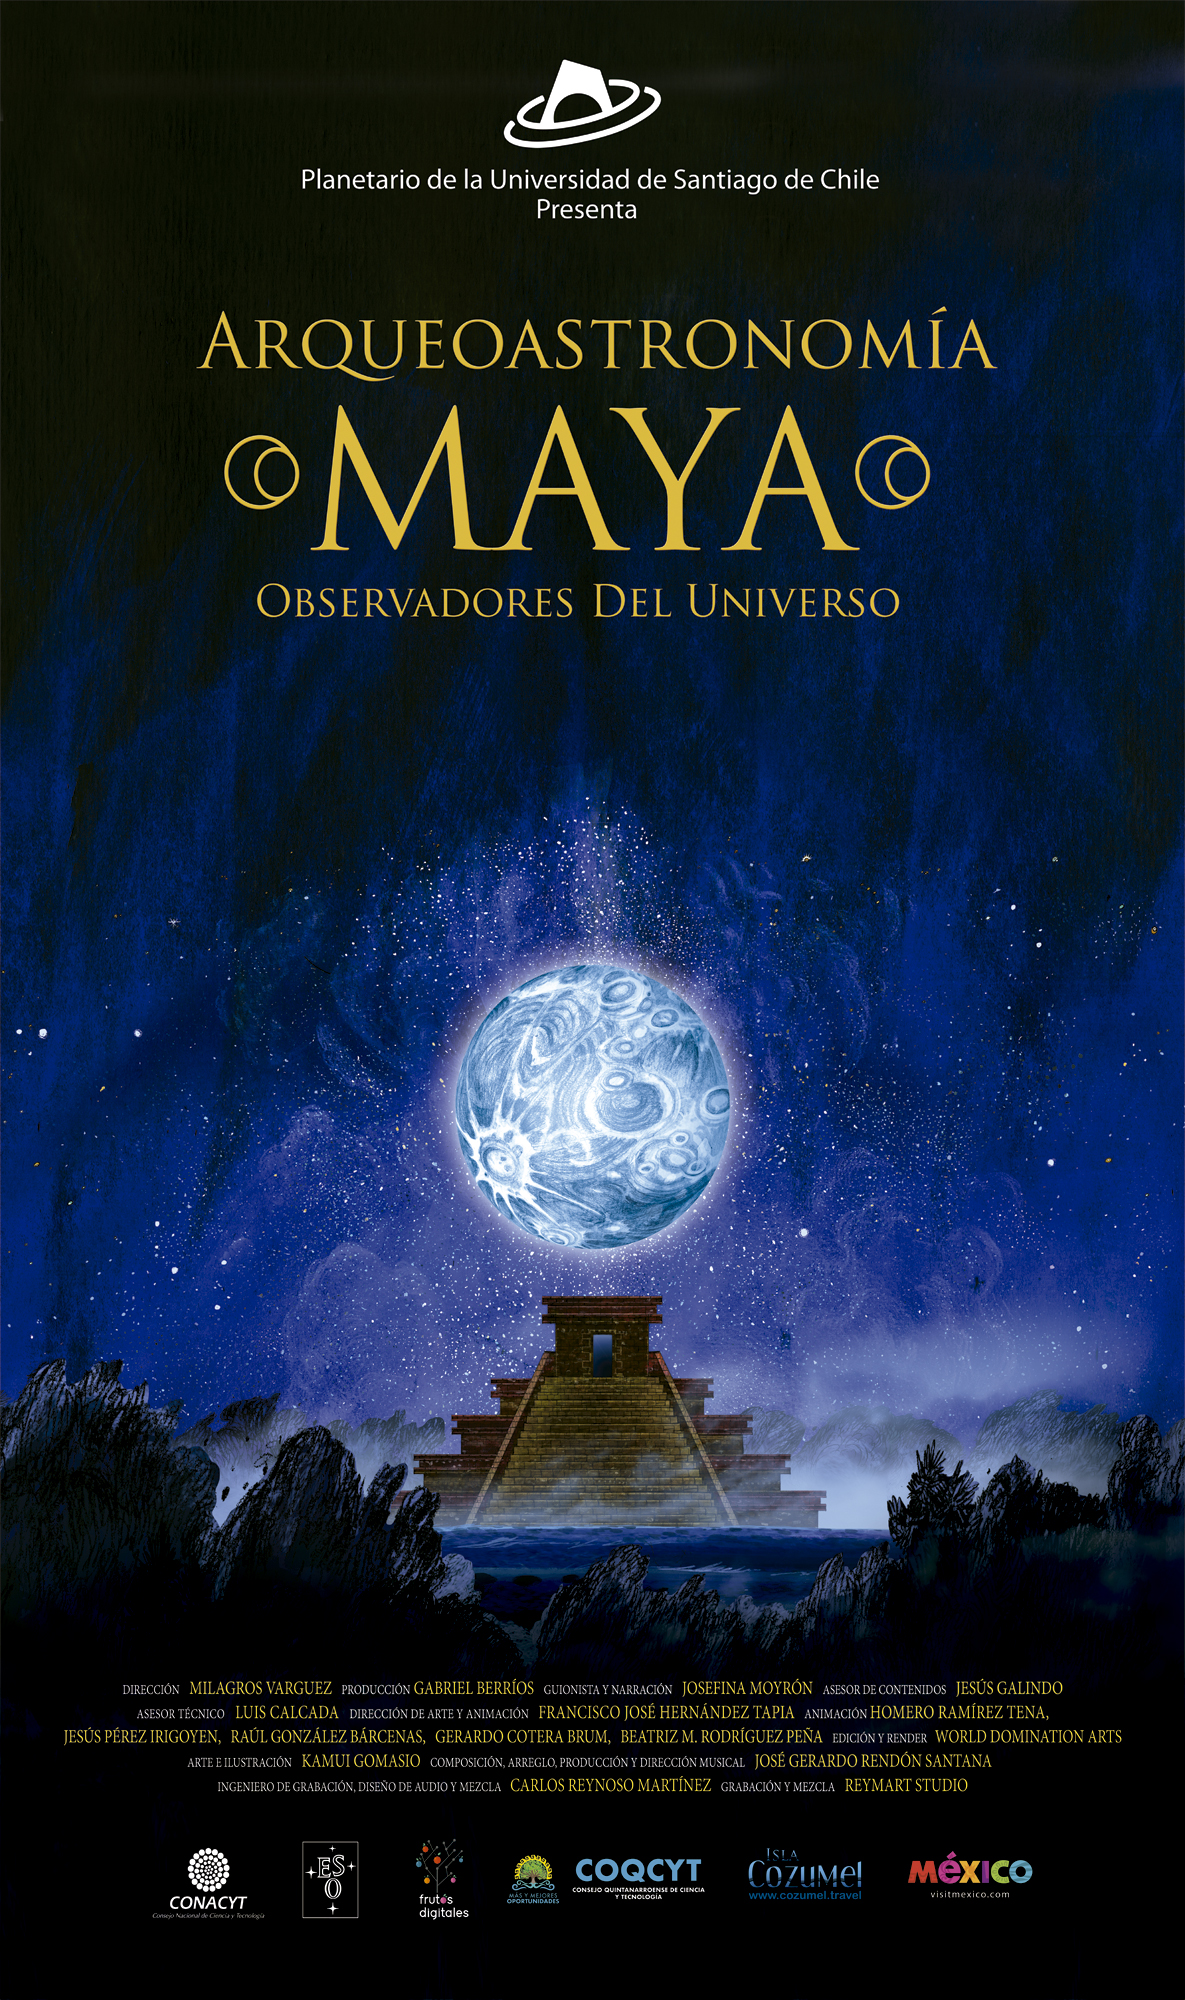

Poster Arqueoastronomía Maya

Credit: Frutos Digitales/ESO